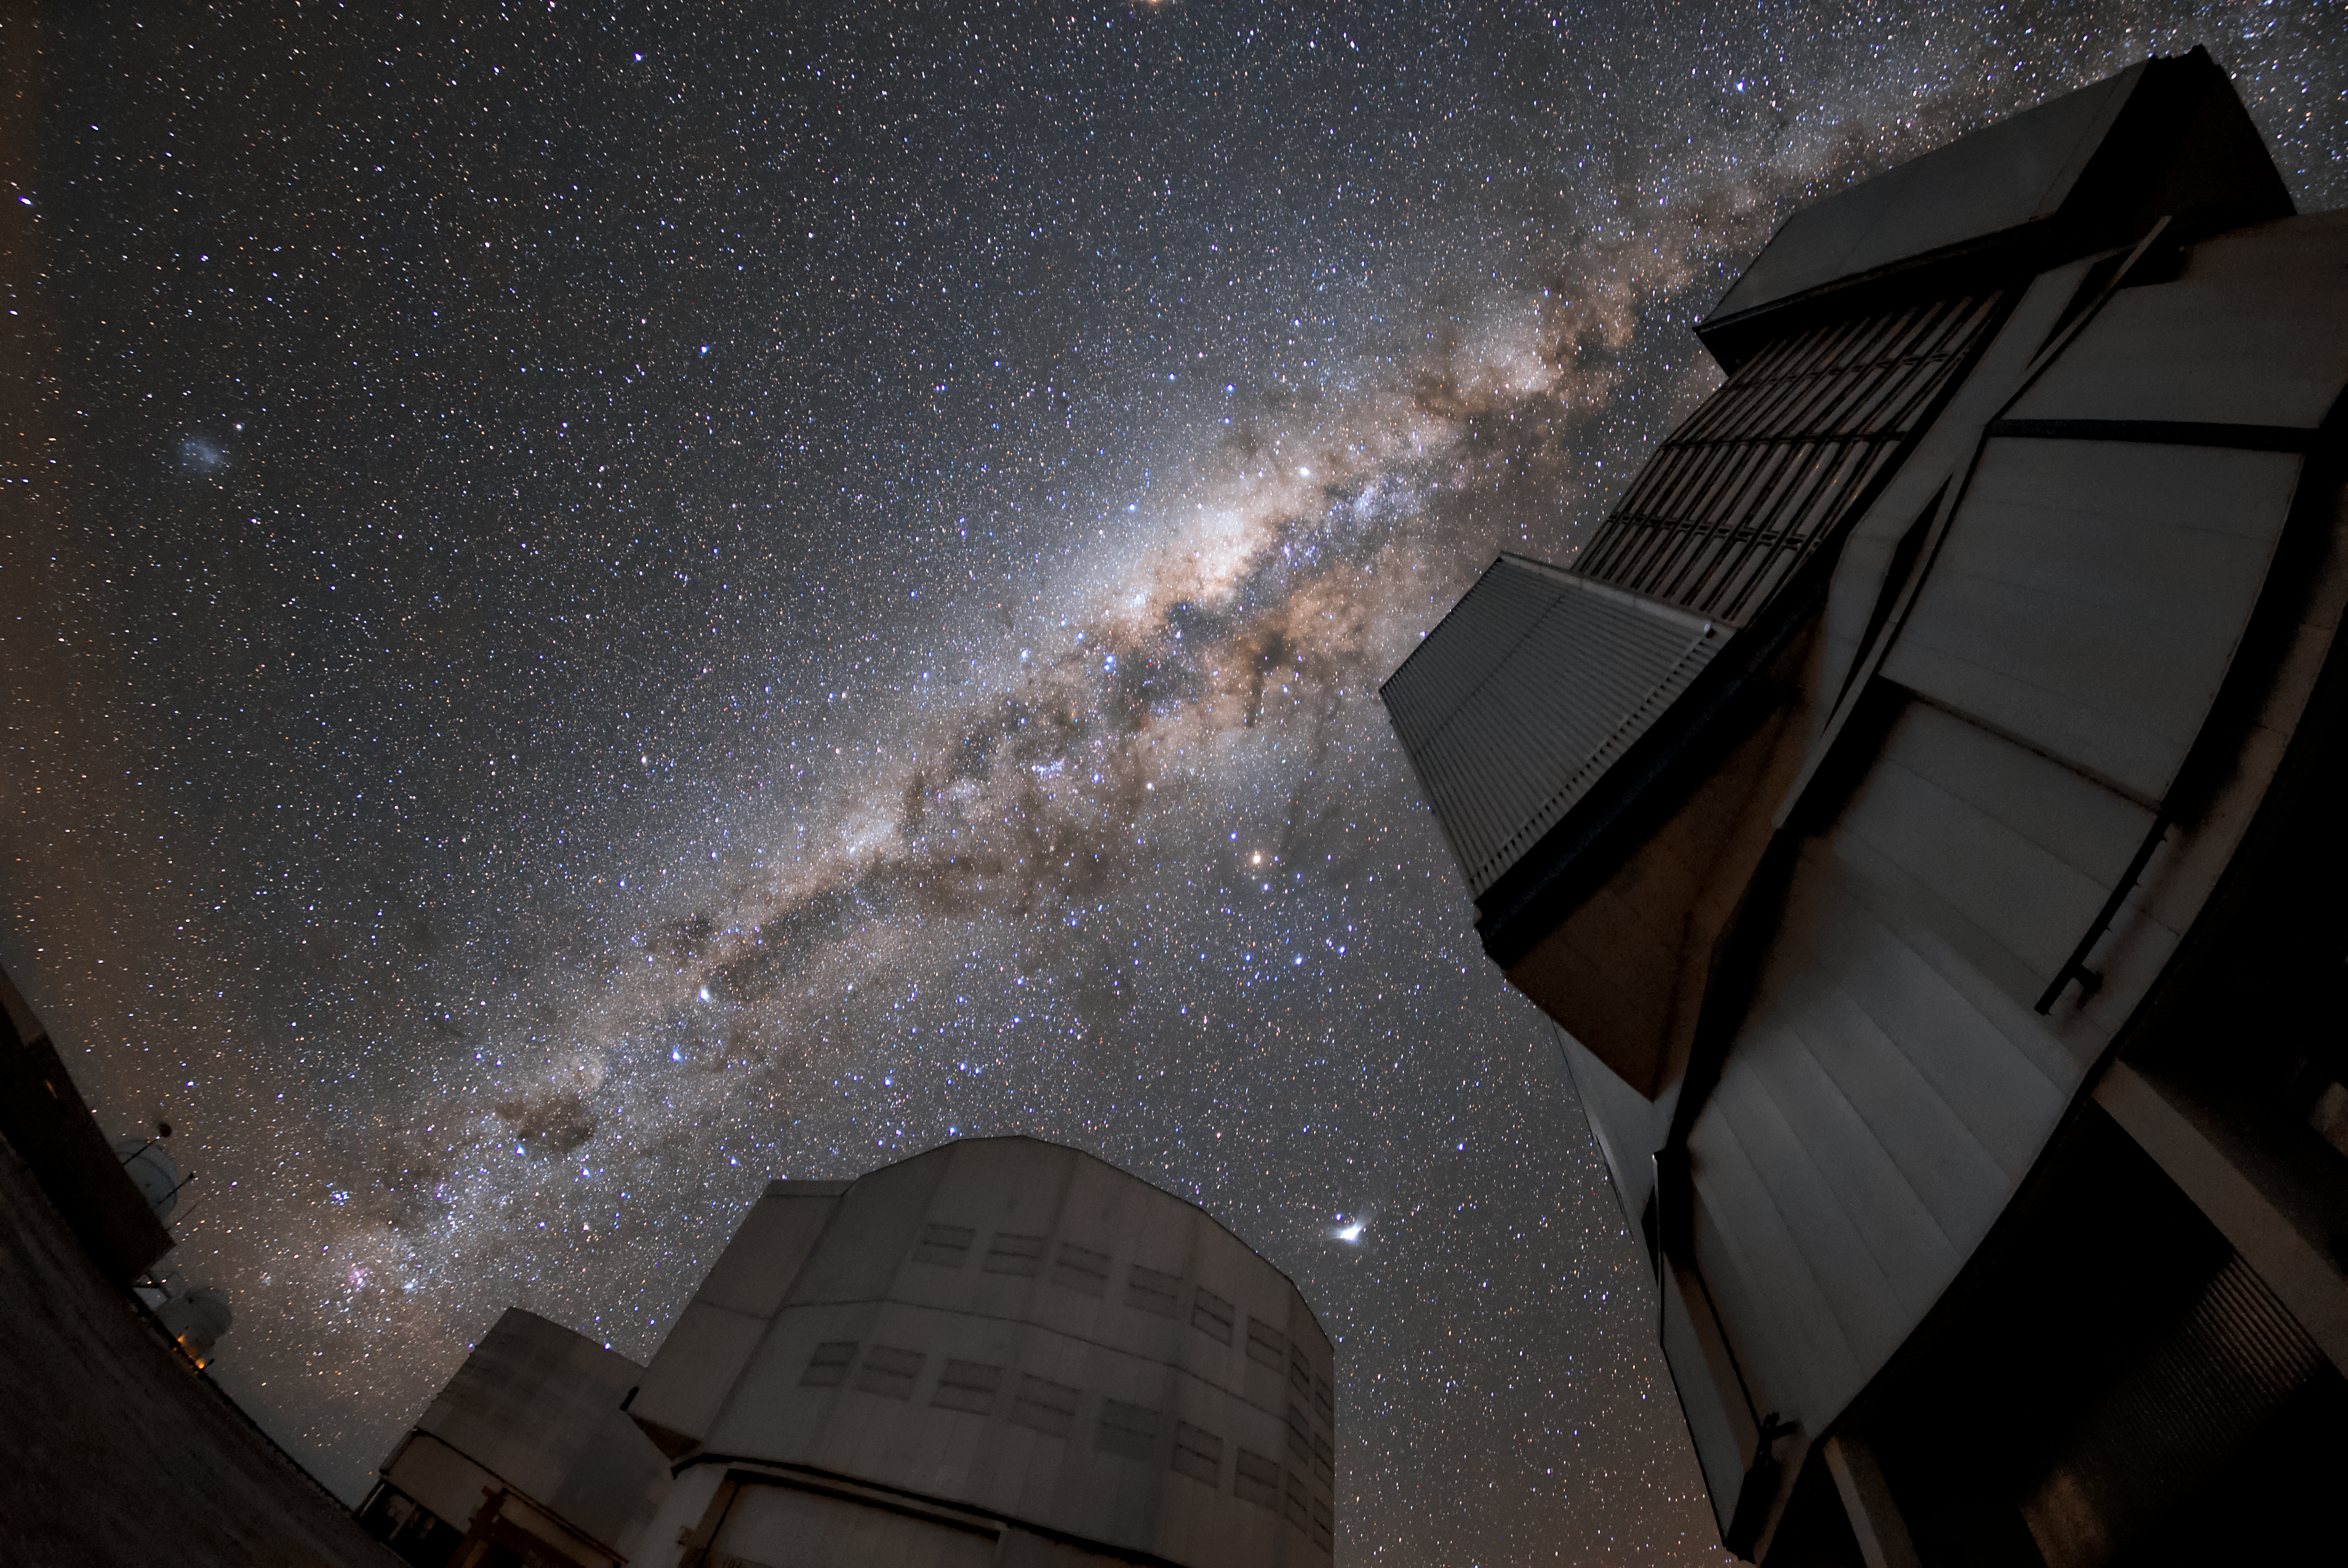

VLT under the Milky Way

A breathtaking view of the Milky Way as seen from the location of the VLT in Paranal. Three of the VLT’s Unit Telescopes are pictured, from left to right: Antu, Kueyen and Melipal. These Unit Telescopes are some of the largest single-mirror telescopes in the world, each with a main mirror 8.2 metres in diameter. They can observe individually or in combination, and between them they are installed with many instruments that have different advantages, covering all the major observing modes required to tackle most current front-line research topics. This makes the VLT instrumentation programme the most ambitious ever conceived for a single observatory.

Credit: ESO/Daniele Gasparri (www.astroatacama.com)